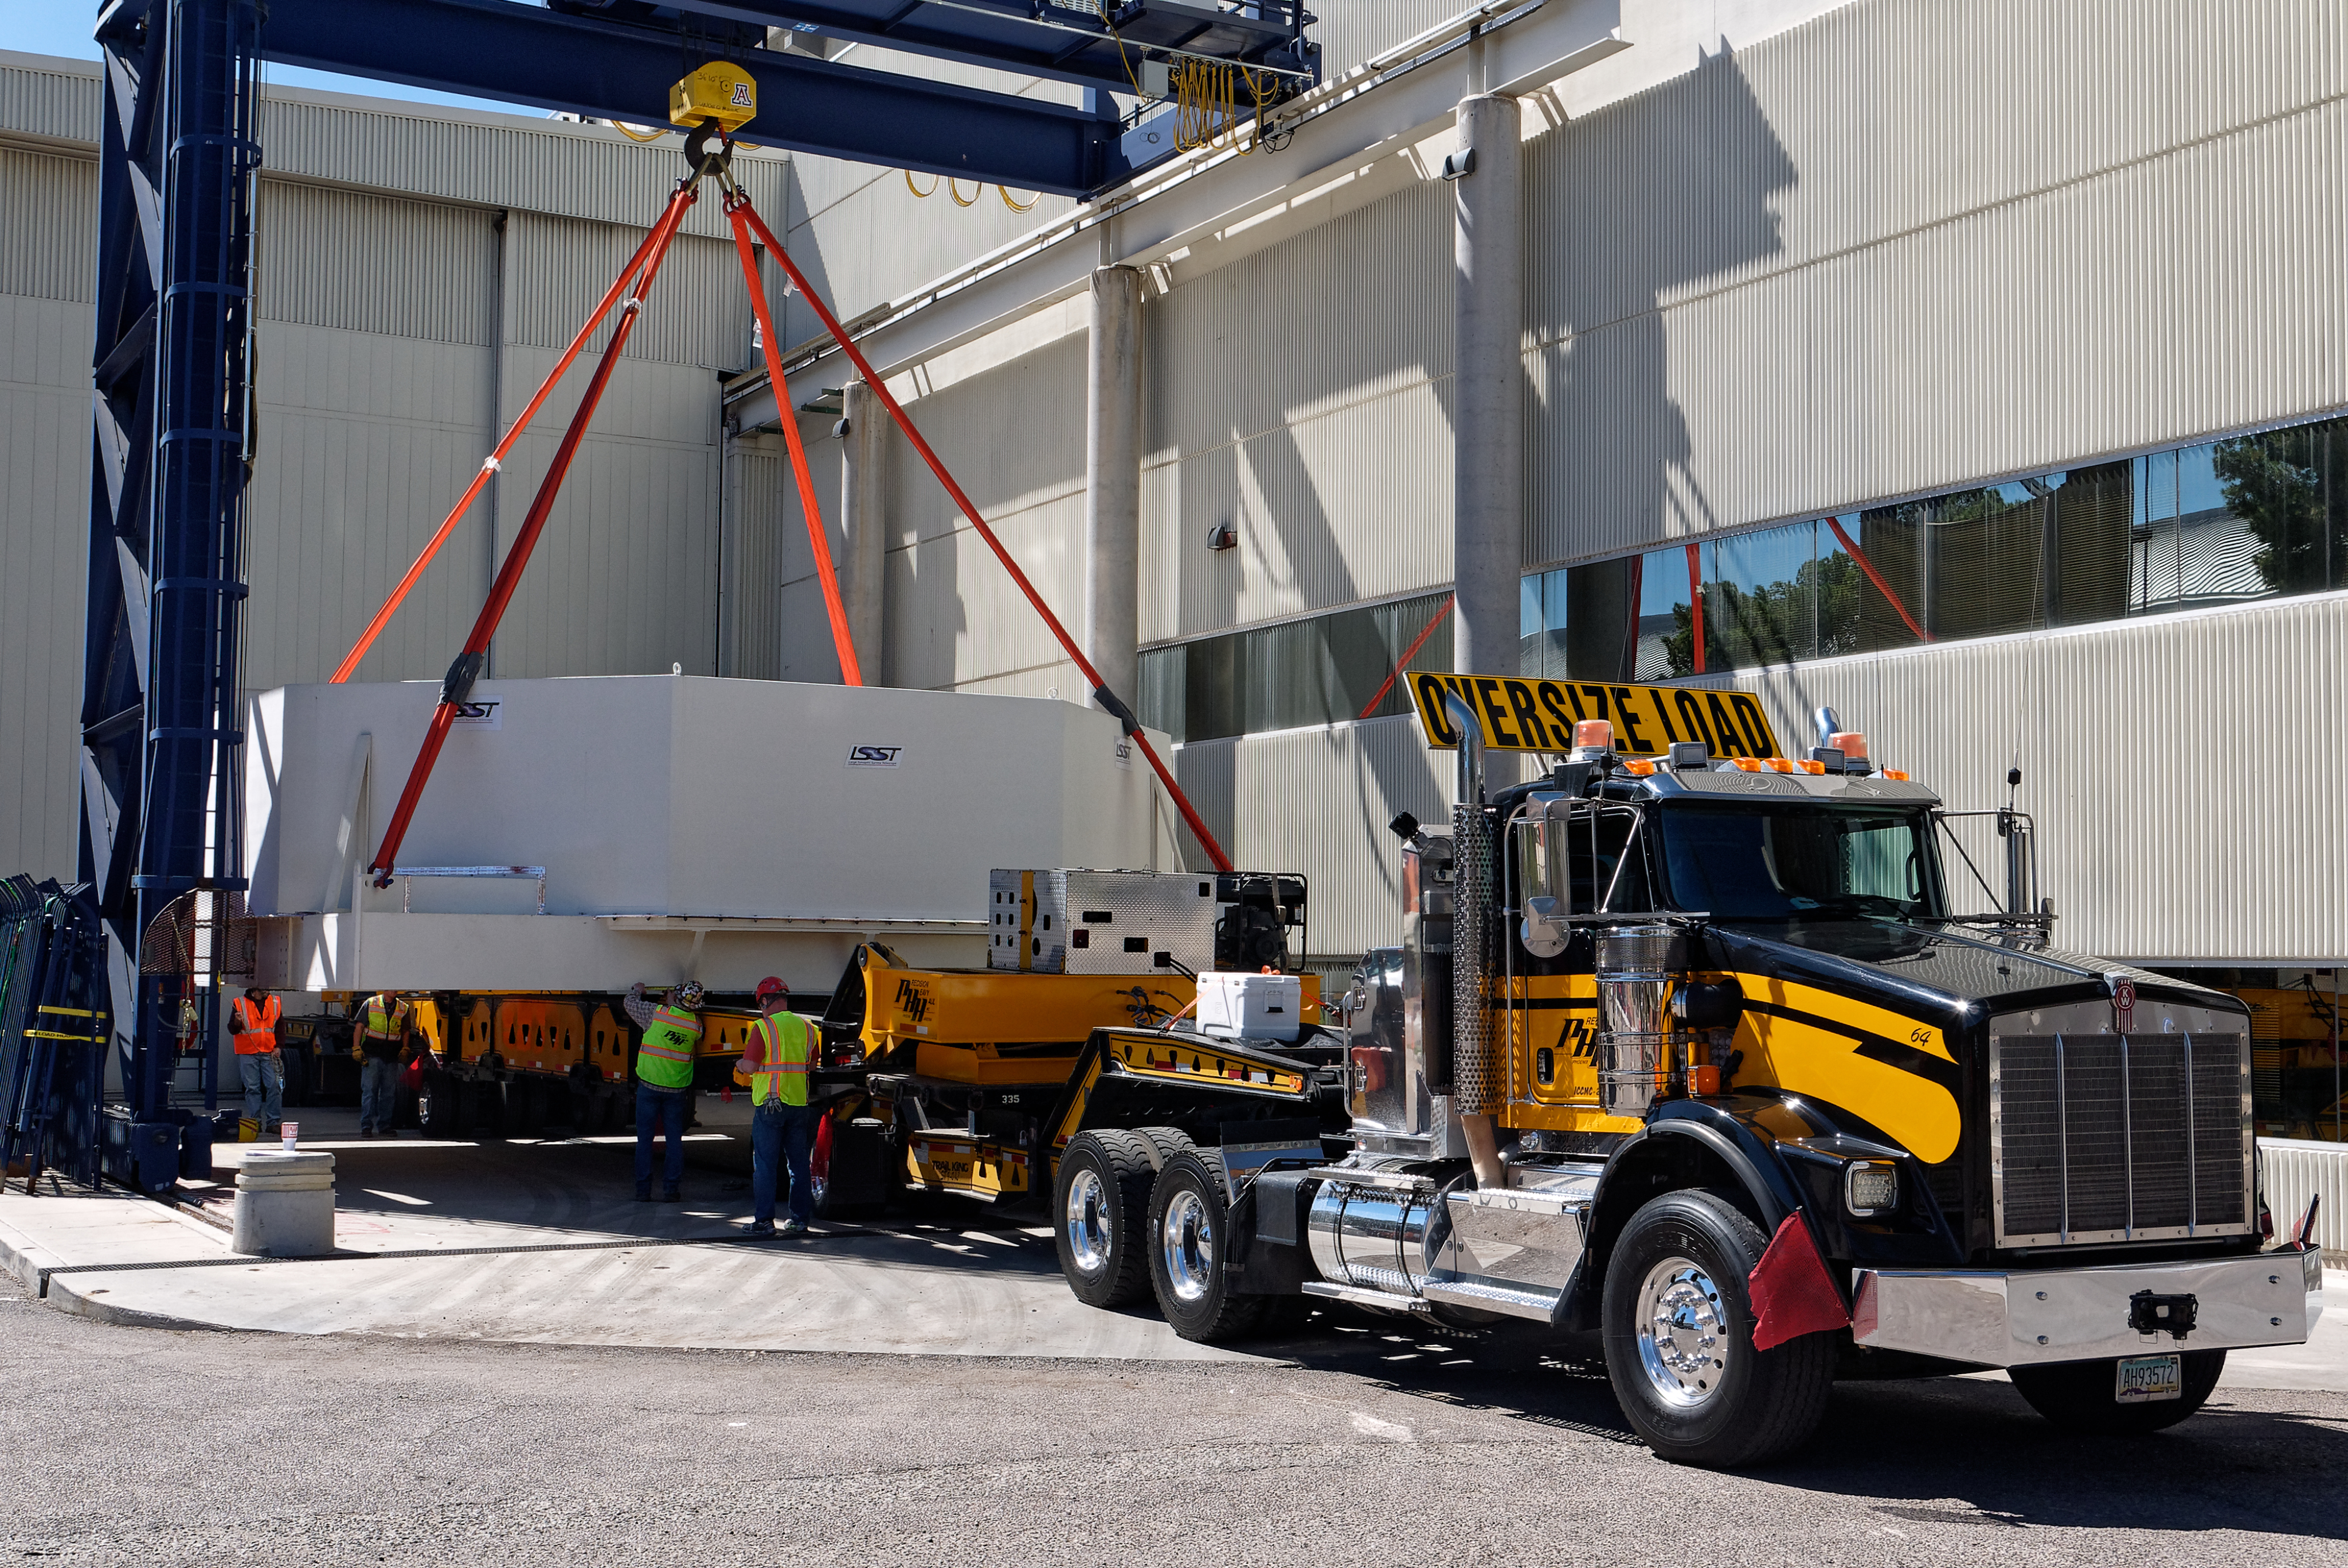

M1M3 Lifted onto Transport Vehicle

The LSST Primary/Tertiary Mirror (M1M3) was lifted by crane onto a Precision Heavy Haul, Inc. transport vehicle on March 14.

Credit: Rubin Observatory/NSF/AURA